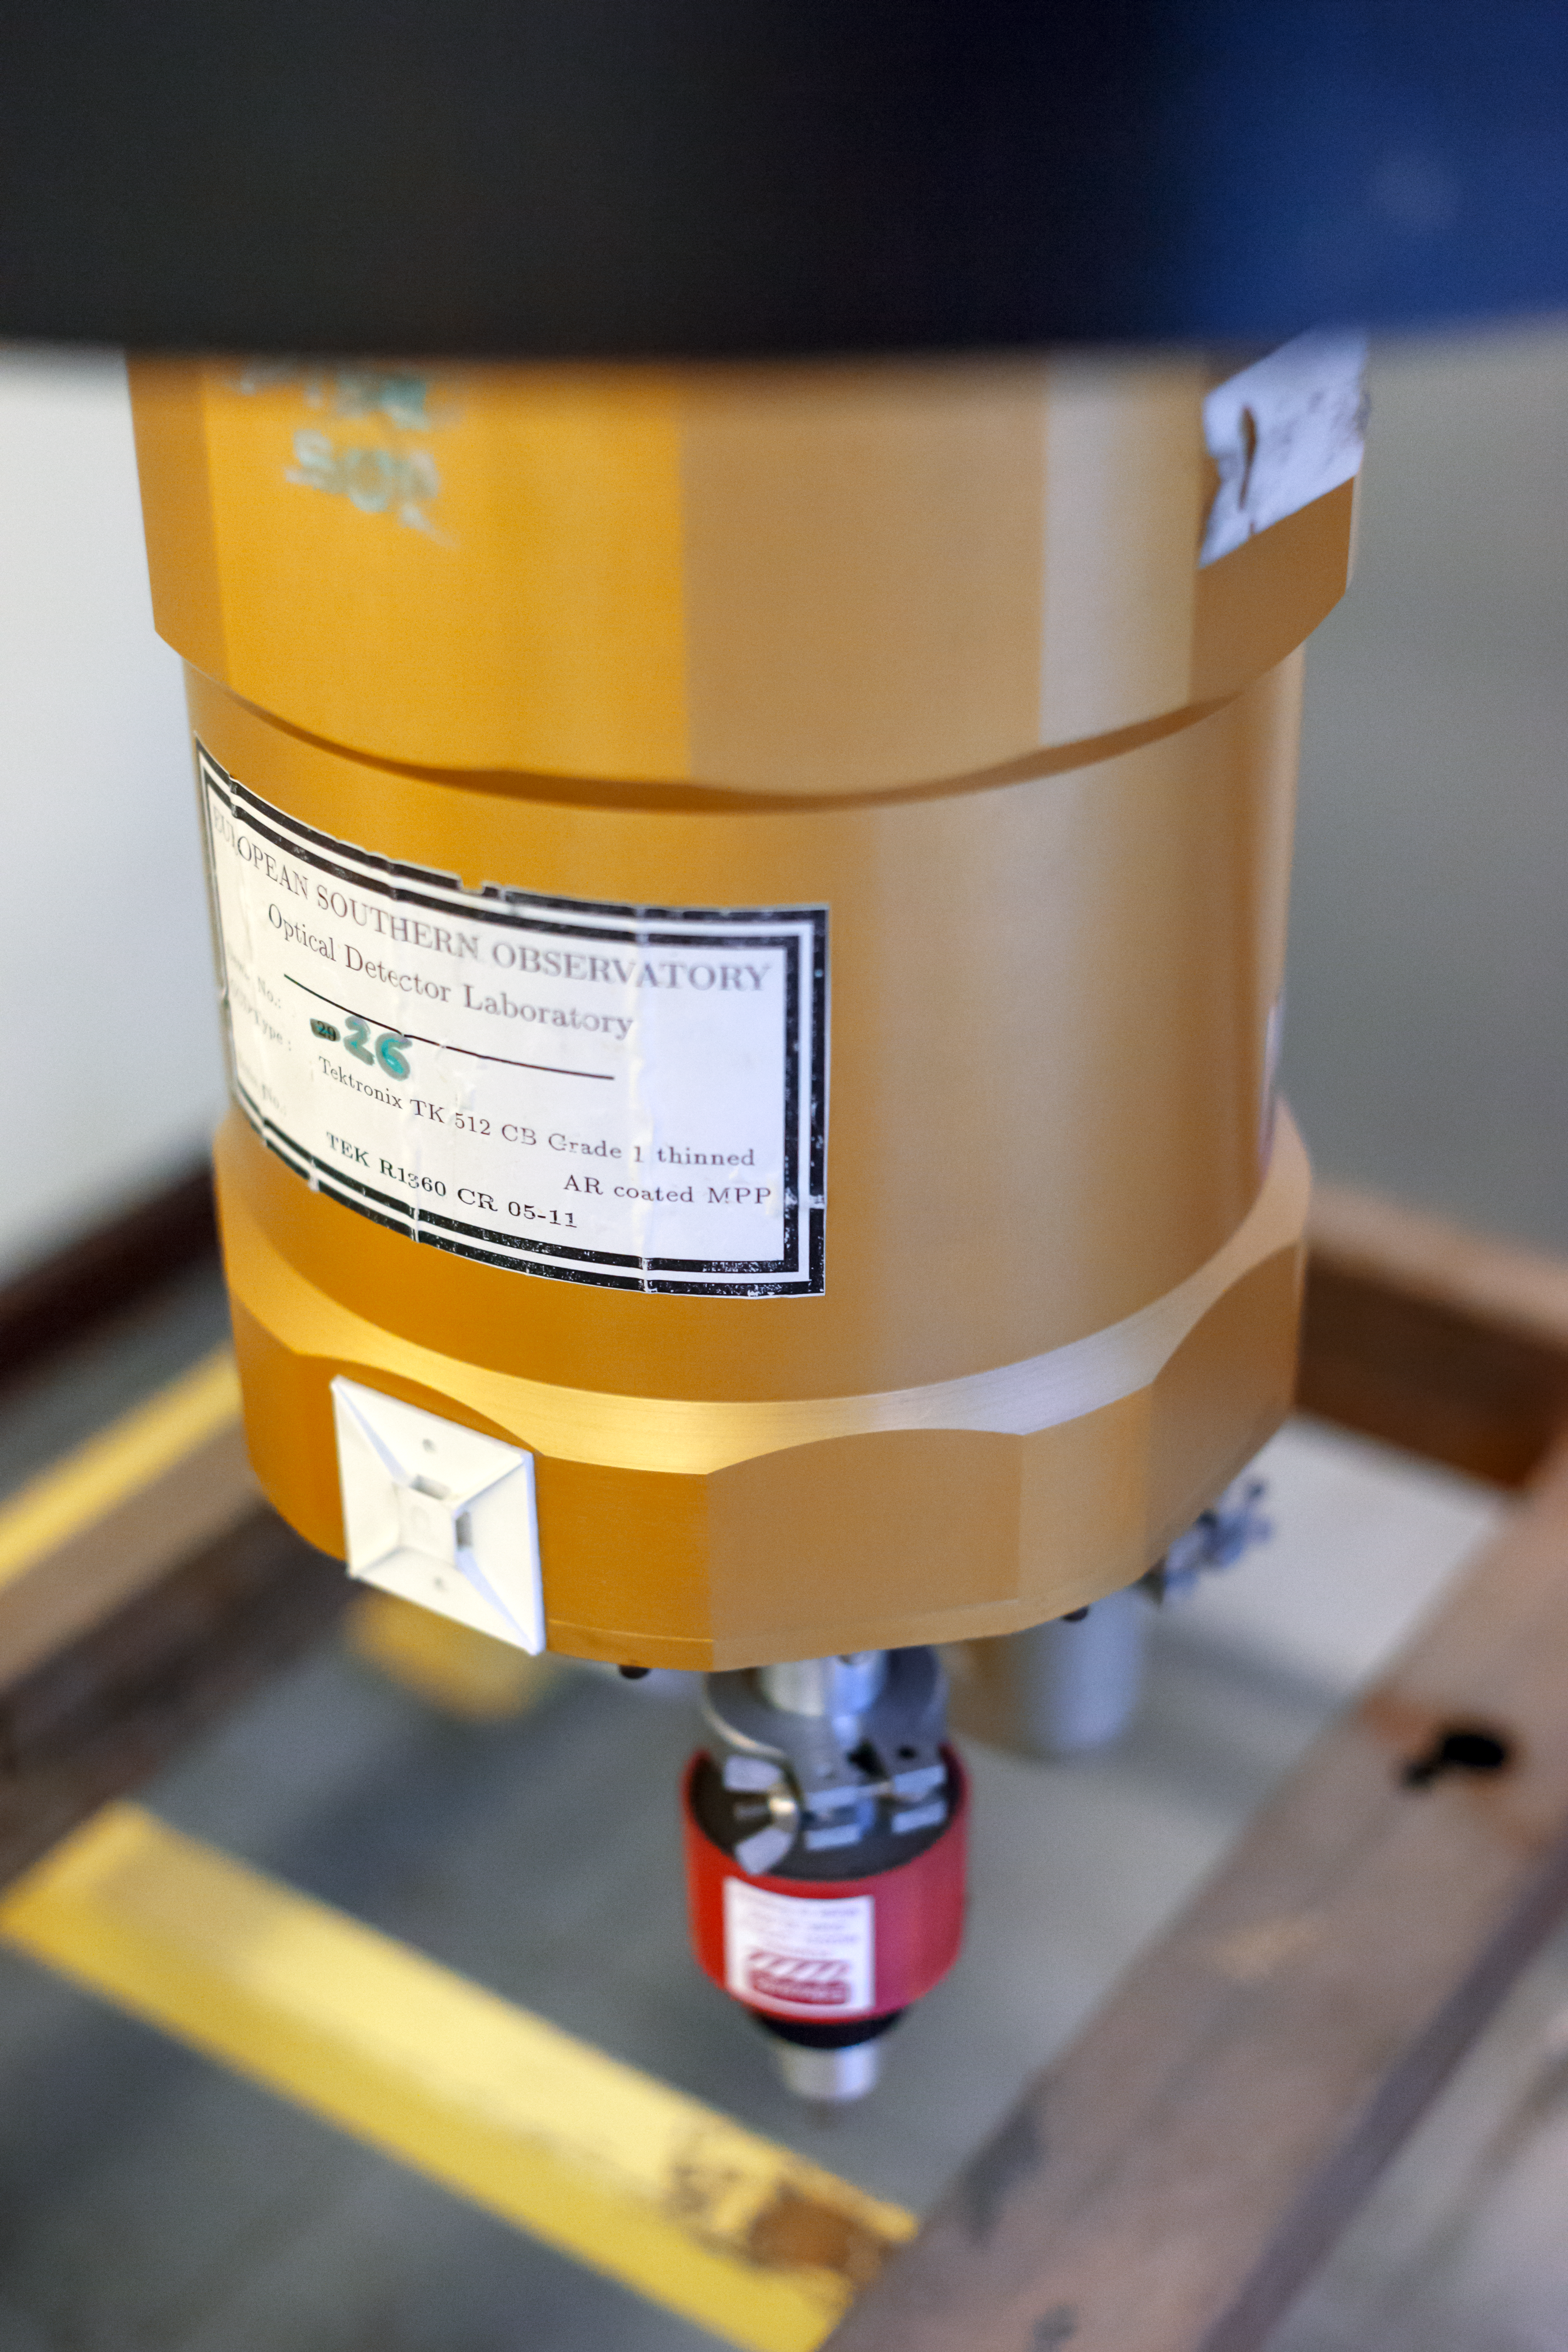

Instrument on the ESO 3.6-metre telescope

The ESO 3.6-metre telescope is based at La Silla Observatory; it's main goals are to search for exoplanets and to do asteroseismology. The instrument shown here is EFOSC2, the ESO Faint Object Spectrograph and Camera. EFOSC2 is a versatile instrument for low resolution spectroscopy and imaging.

Credit: P. Horálek/ESO